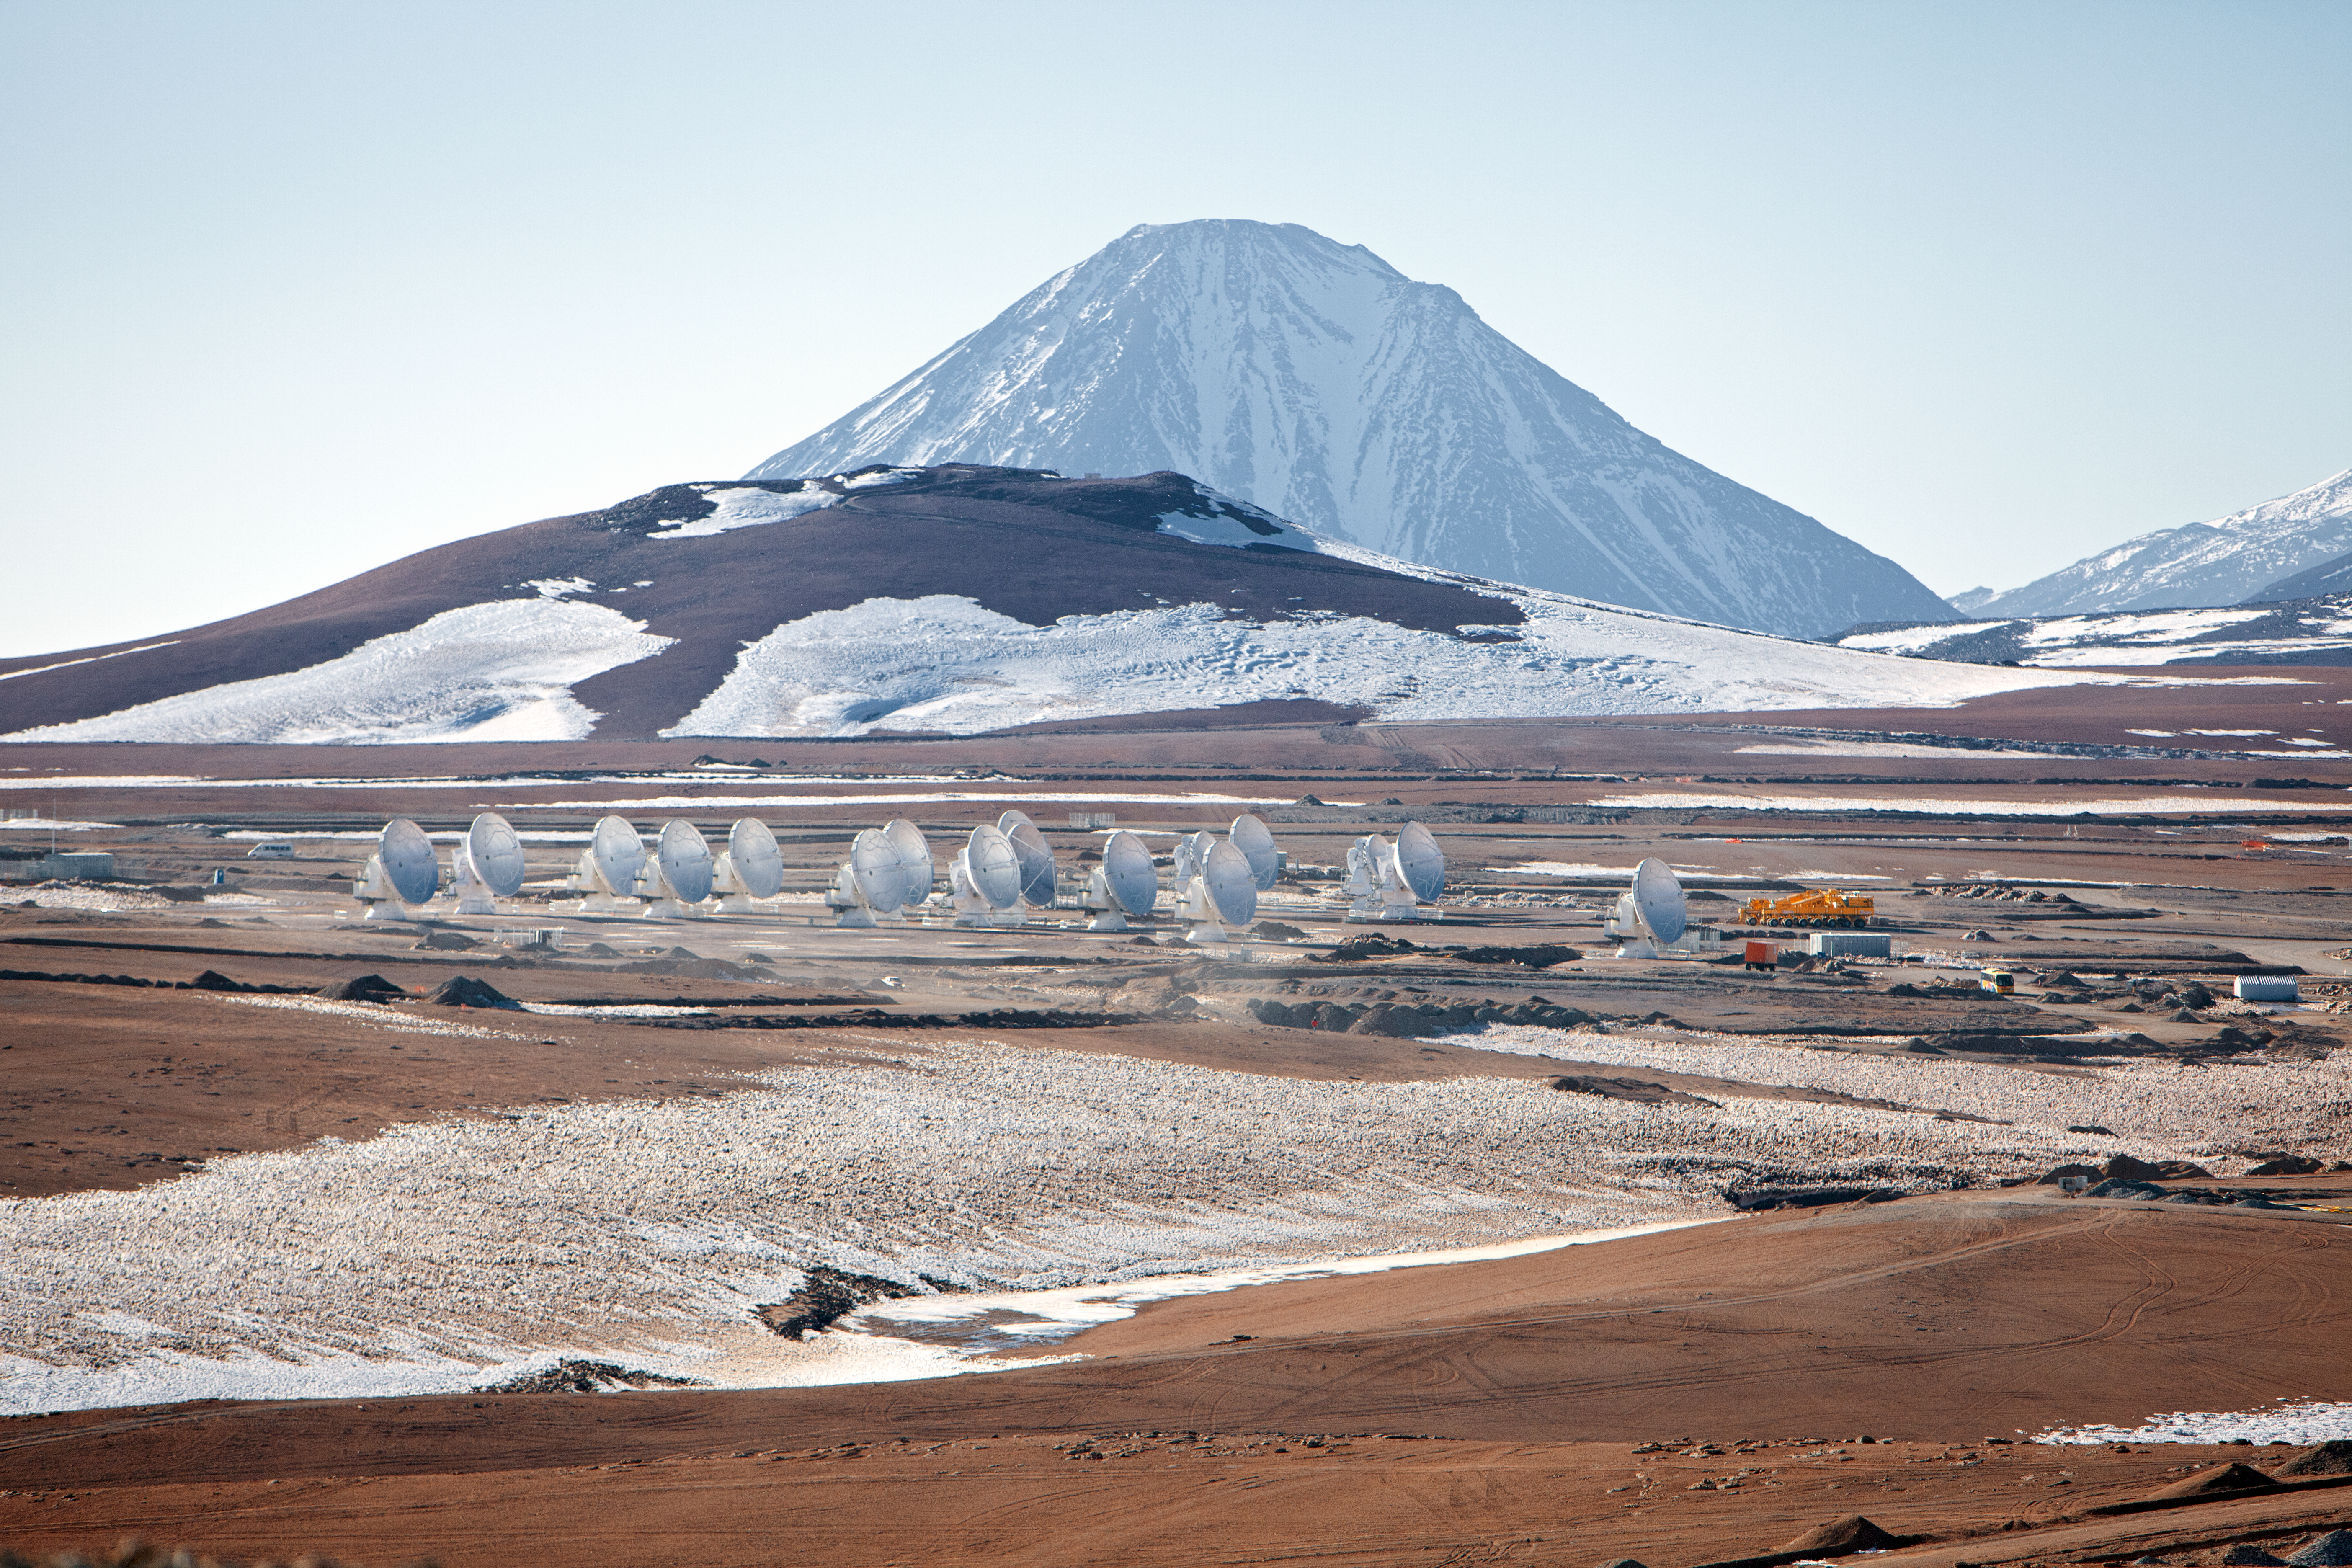

ALMA antennas

A collection of ALMA antennas at the Chajnantor plateau high in the Atacama Desert.

Credit: ESO